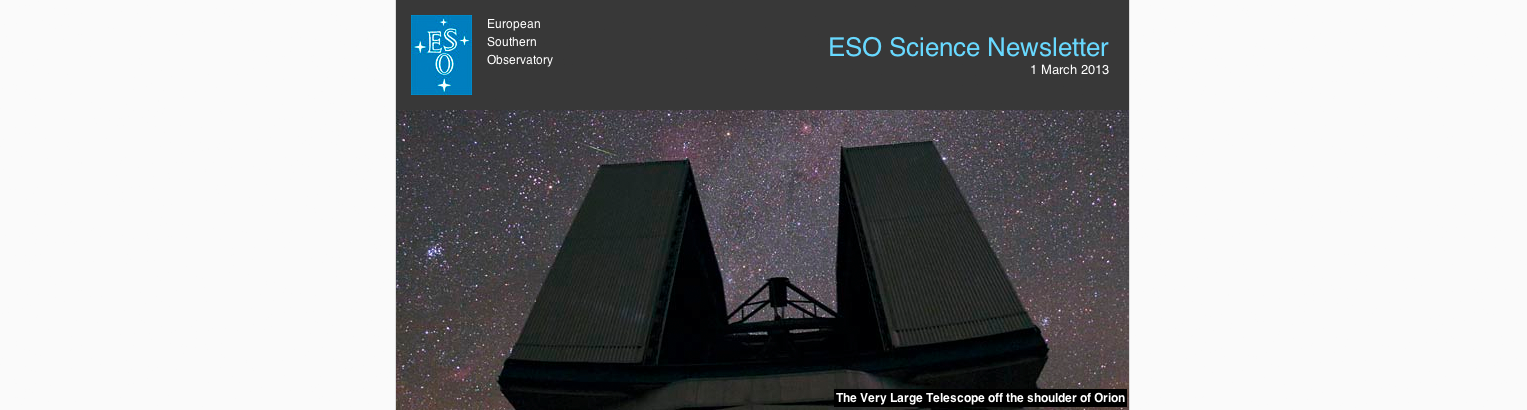

ESO science newsletter

This screenshop shows the first edition of the new ESO Science Newsletter that was issued on 1 March 2013. Along with other items of interest this edition included the announcement of the ESO Call for Proposals for Period 92.

Credit: ESO